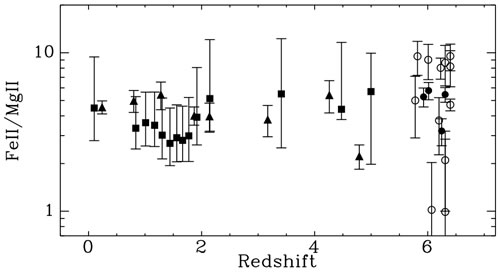

Fe II/Mg II abundance as a function of redshift

Fe II/Mg II abundance as a function of redshift indicating no sign of cosmic evolution as a function of age, even as far back as z ~ 6.

Credit: International Gemini Observatory/NOIRLab/NSF/AURA